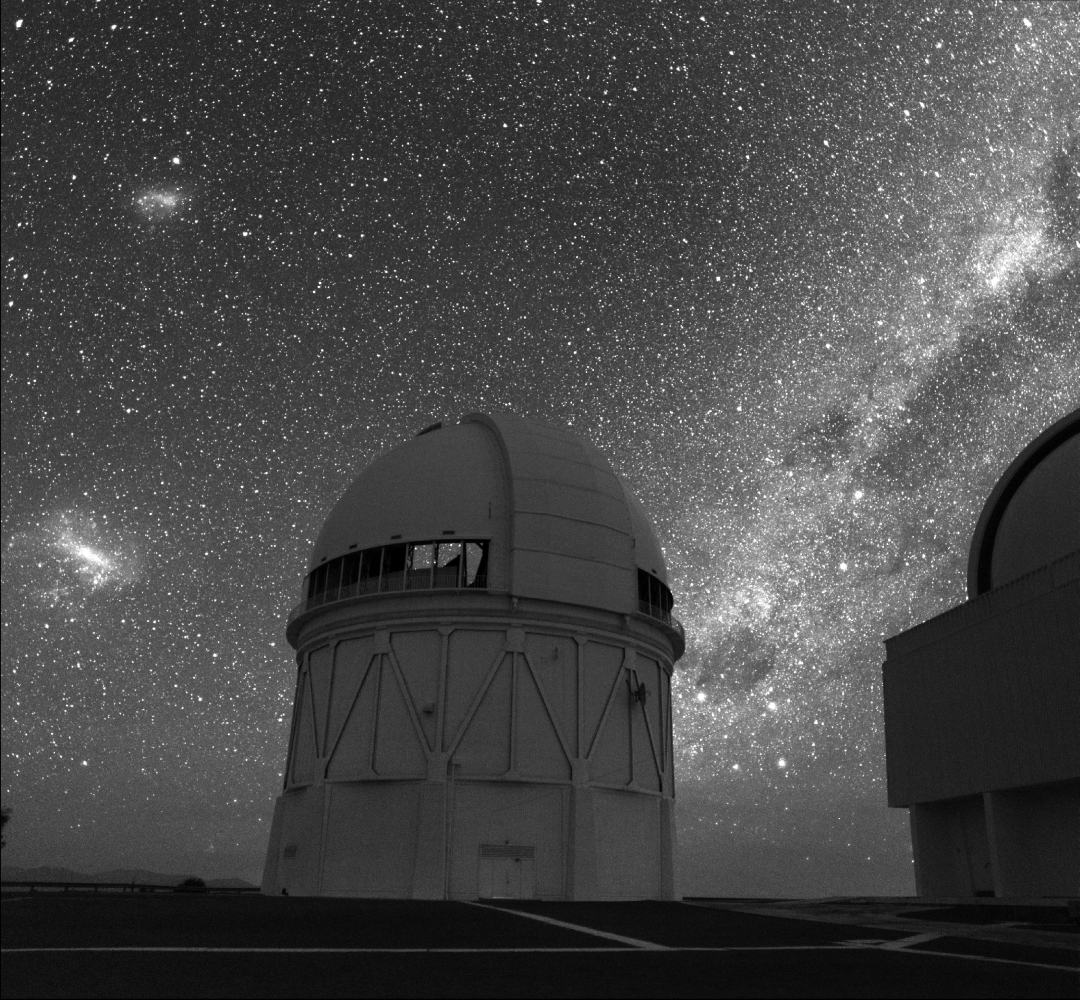

CTIO Blanco 4-m silhouetted against Cerro Tololo sky

The CTIO 4-meter Blanco telescope, silhouetted against the Magellanic Clouds (at left) and the Milky Way, as seen from Cerro Tololo in Chile. This is not a composite image. It was taken by Roger Smith using a 2048x2048 scientific CCD which has much higher sensitivity than photographic film, revealing greater detail in exposures short enough (20 seconds) to eliminate star trails. The CCD, normally used on the telescope pictured, was temporarily mated to a Zeiss Distagon 40 mm f/4 lens by a "camera body" made in house. The only source of illumination is starlight.

Credit: Roger Smith/NOIRLab/NSF/AURA/